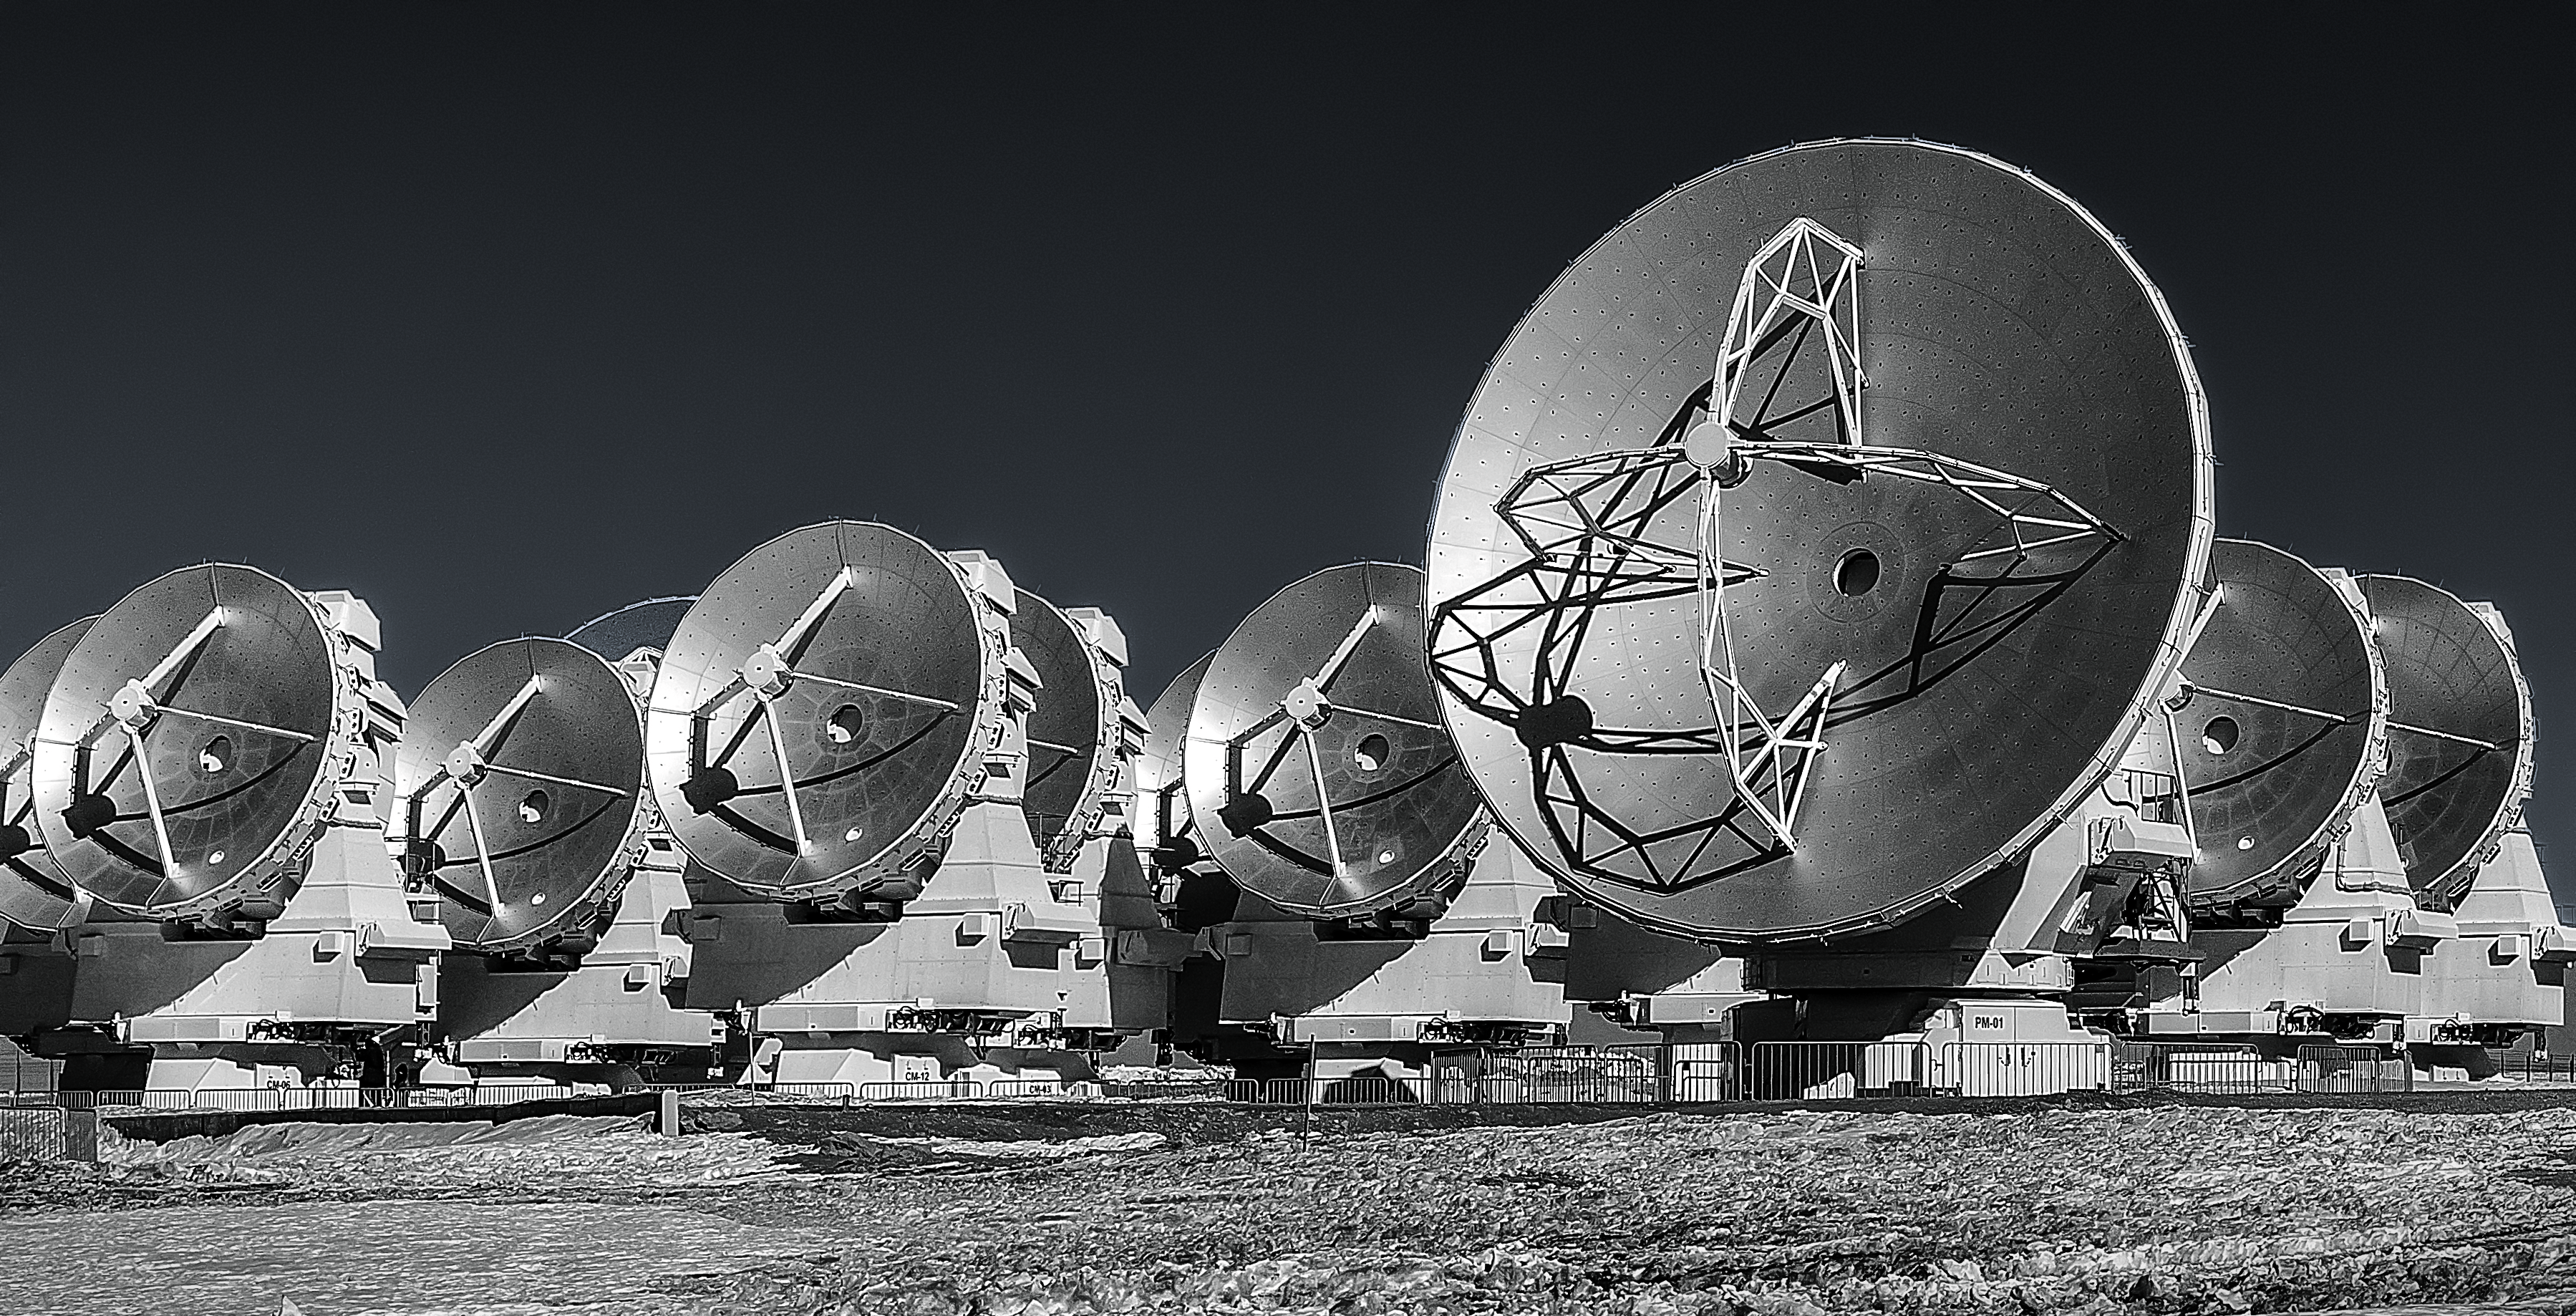

Seeing the Universe in a whole new light

This grey-scale image shows antennas which make up part of the Atacama Large Millimeter/submillimeter Array (ALMA). ALMA will be composed initially of 66 such high precision antennas located on the Chajnantor plateau, 5000 metres altitude in northern Chile.

With ALMA, the eerie luminance of the coldest and most hidden Universe snaps into focus. We behold with vivid clarity what no eye has yet seen.

Credit: A. Duro/ESO